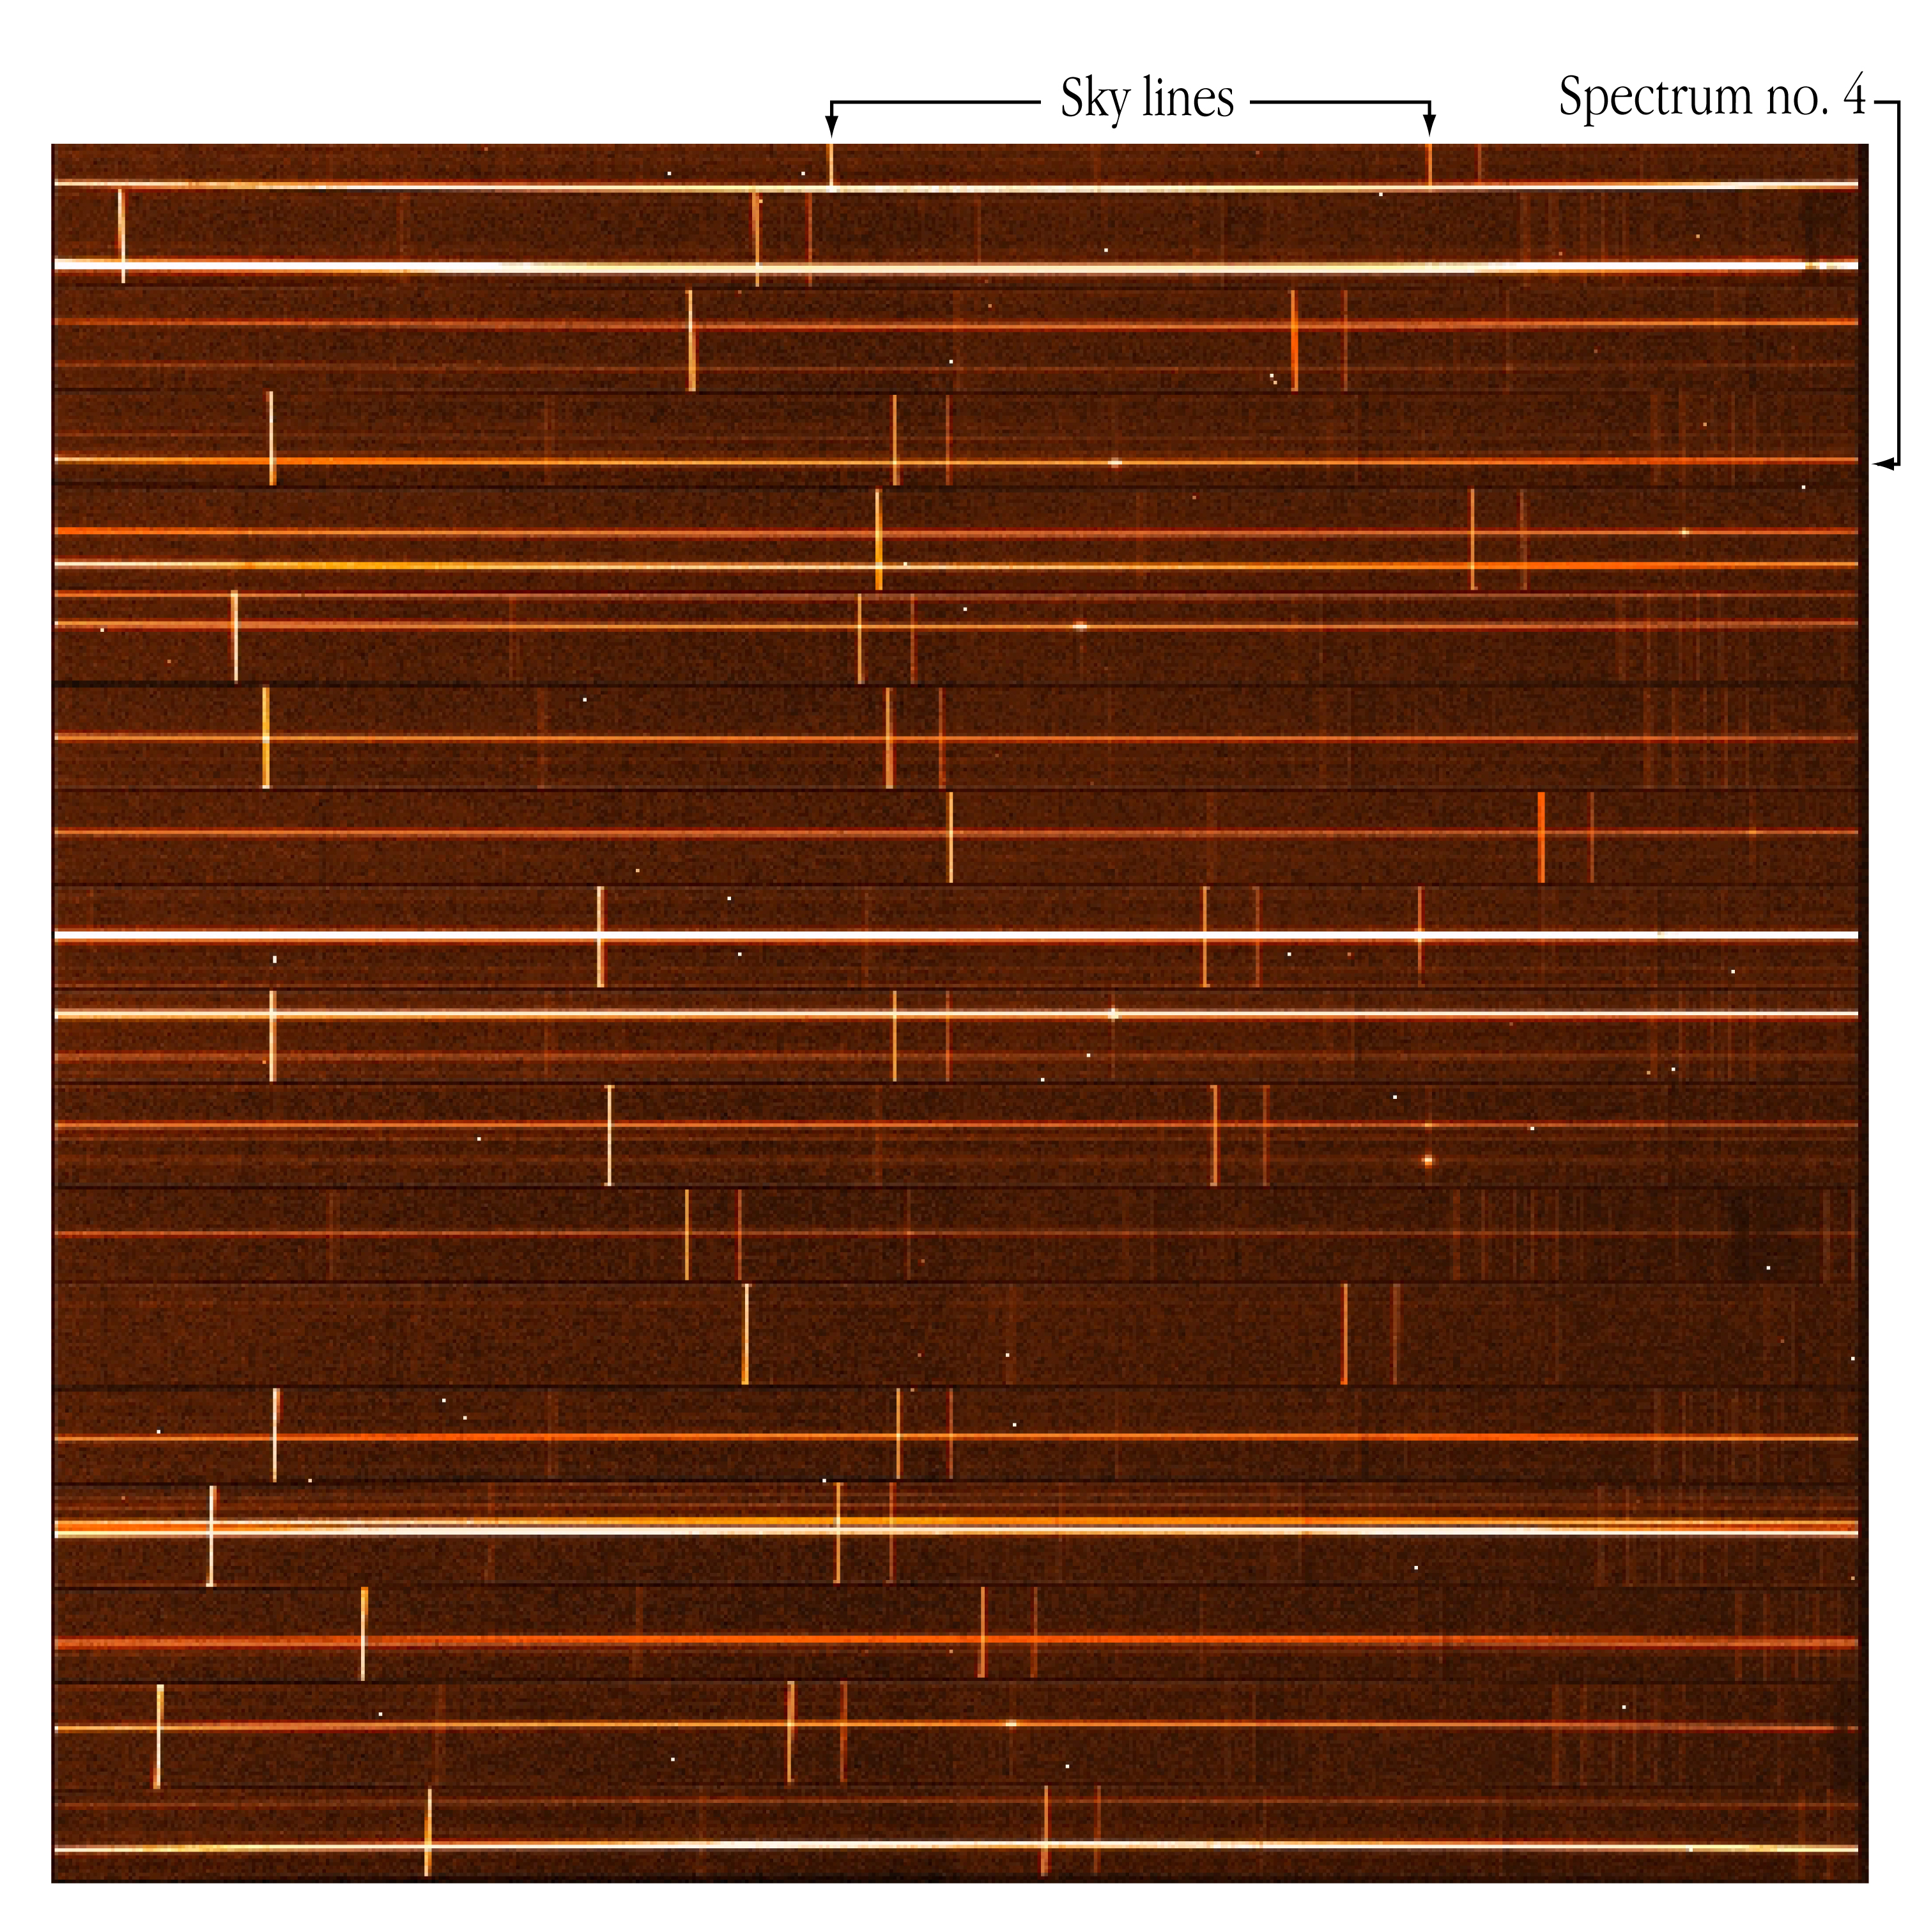

FORS1 at the VLT UT1: first Spectra

Spectra (350 - 590 nm) of stars in the open cluster NGC 330 in the SMC, obtained during a 6-min exposure with FORS1 in MOS mode.

Credit: ESO